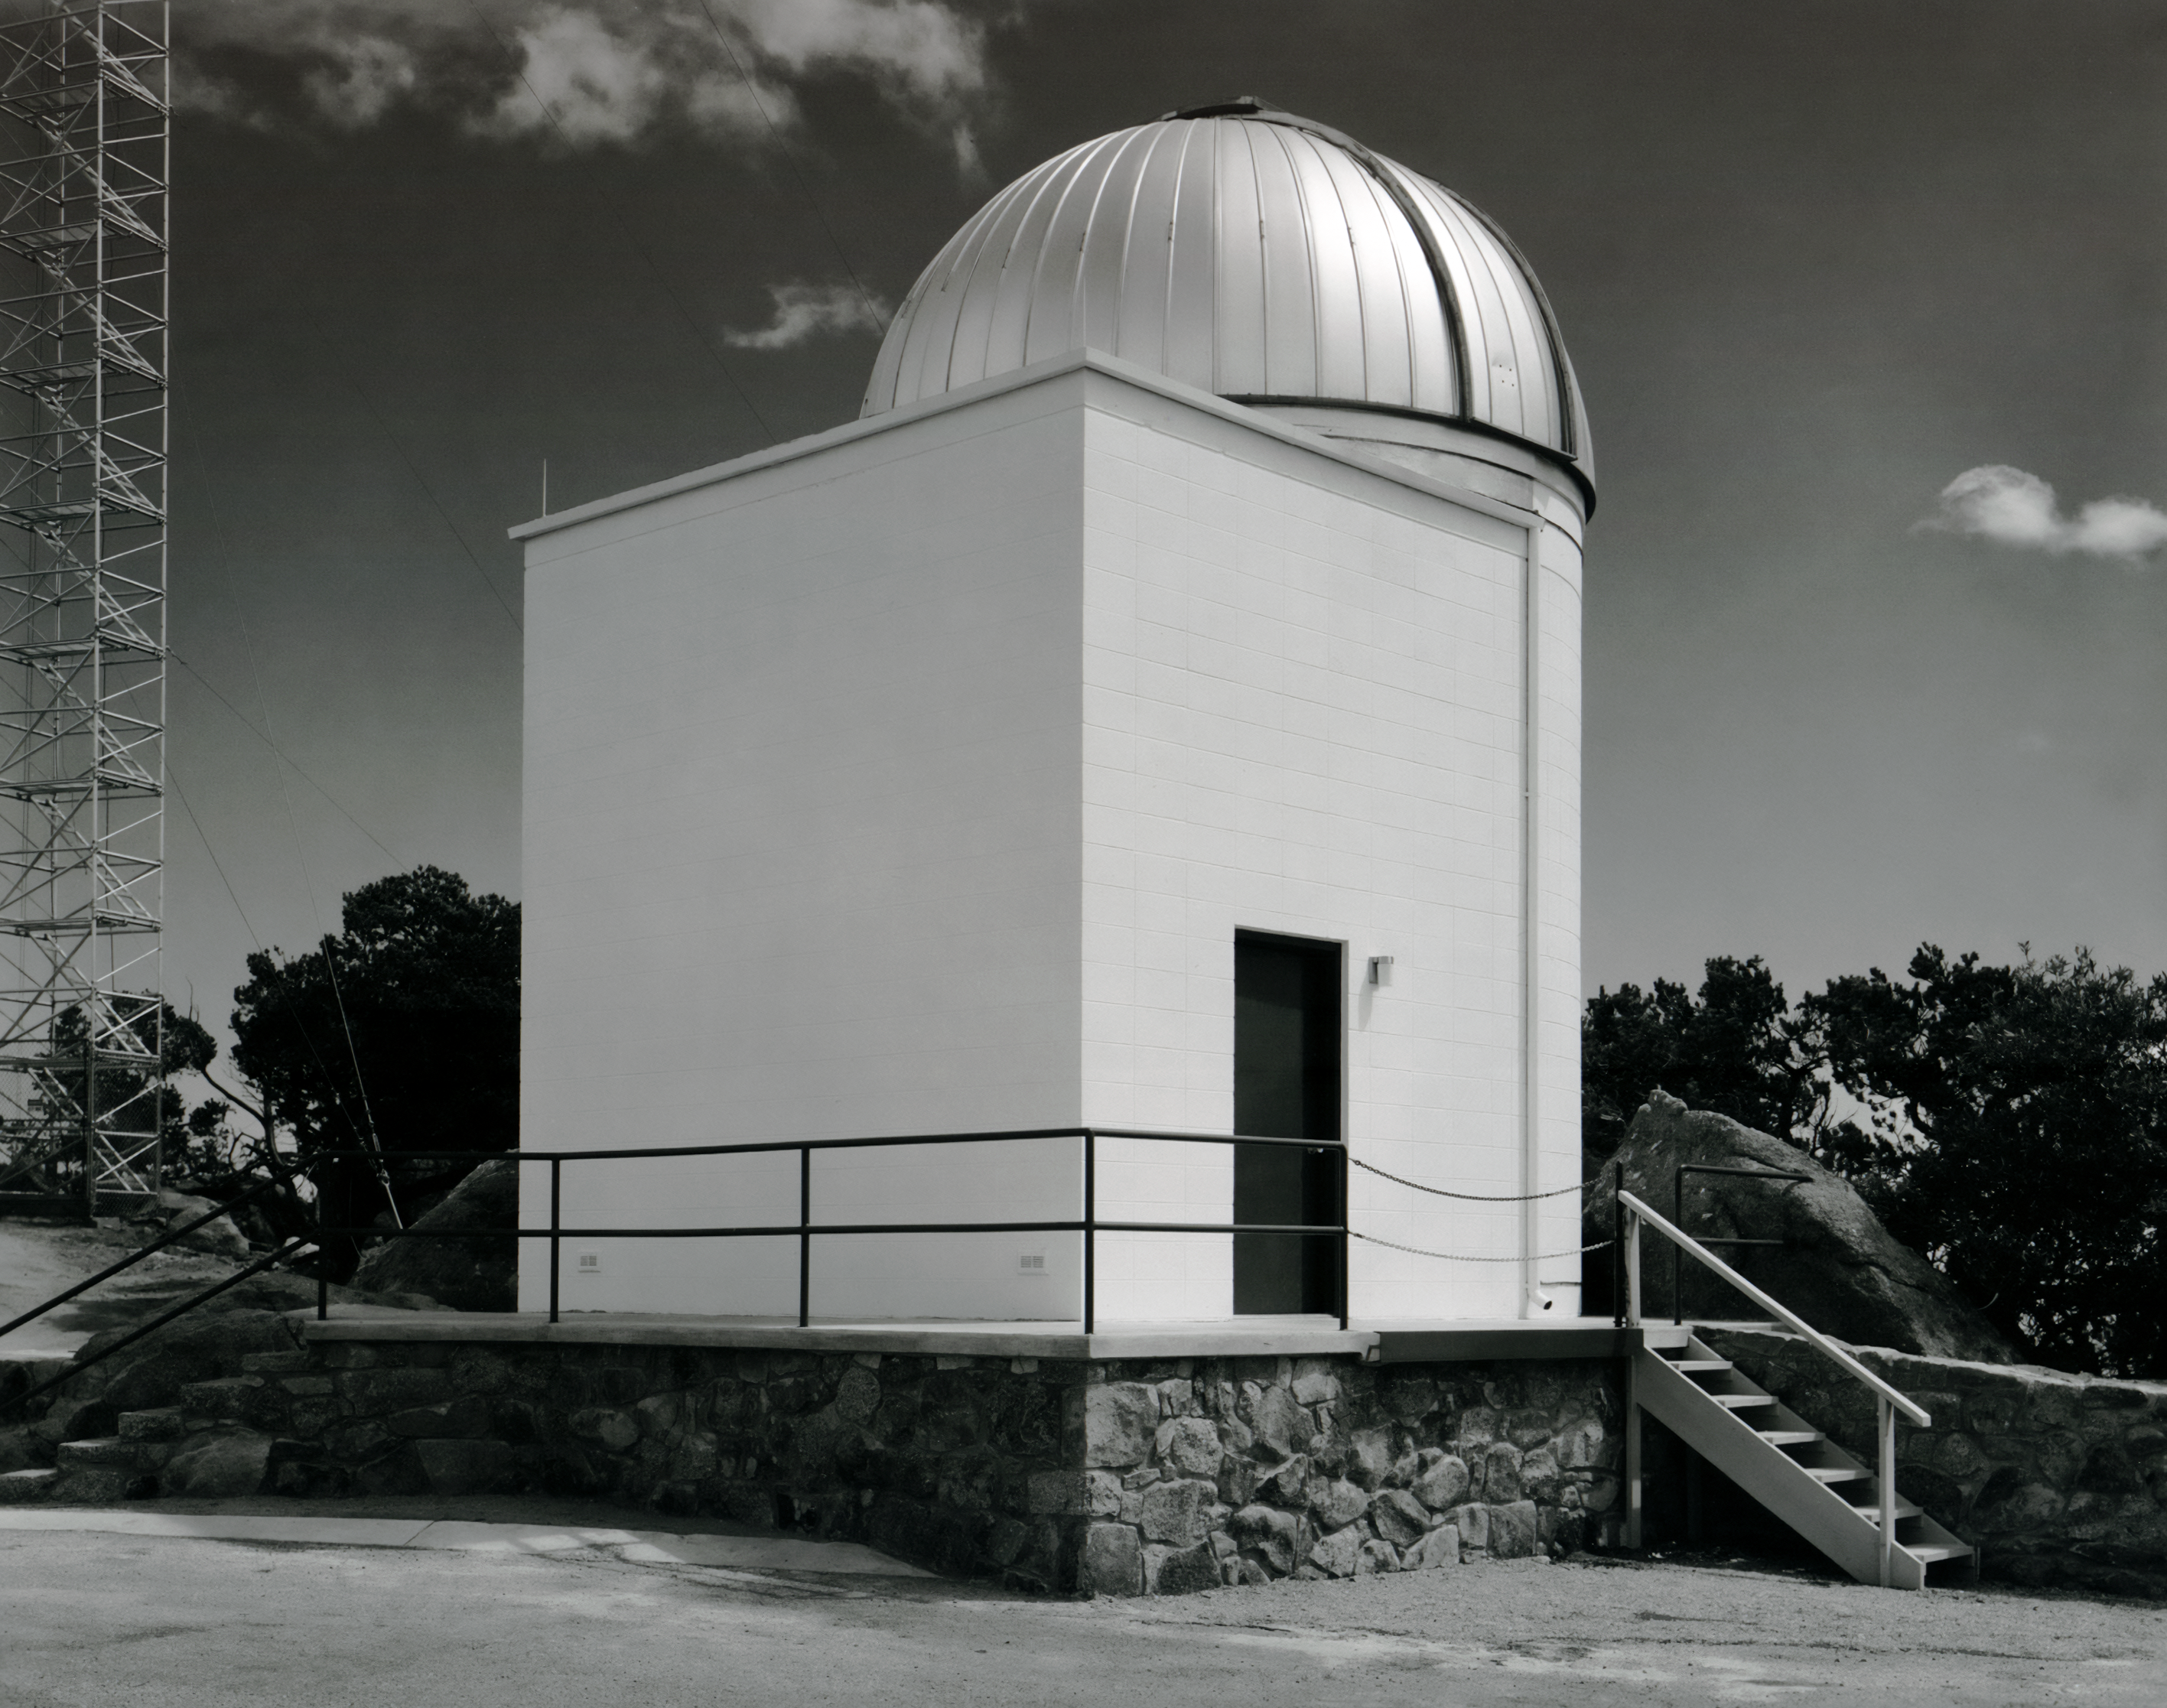

KPNO 16-inch Telescope Dome

The dome for the KPNO 16 Inch Telescope, since relocated offsite, is seen here in this vintage photo taken at NSF Kitt Peak National Observatory.

This image is part of NSF NOIRLab’s historical archives.

Credit: KPNO/NOIRLab/AURA/NSF